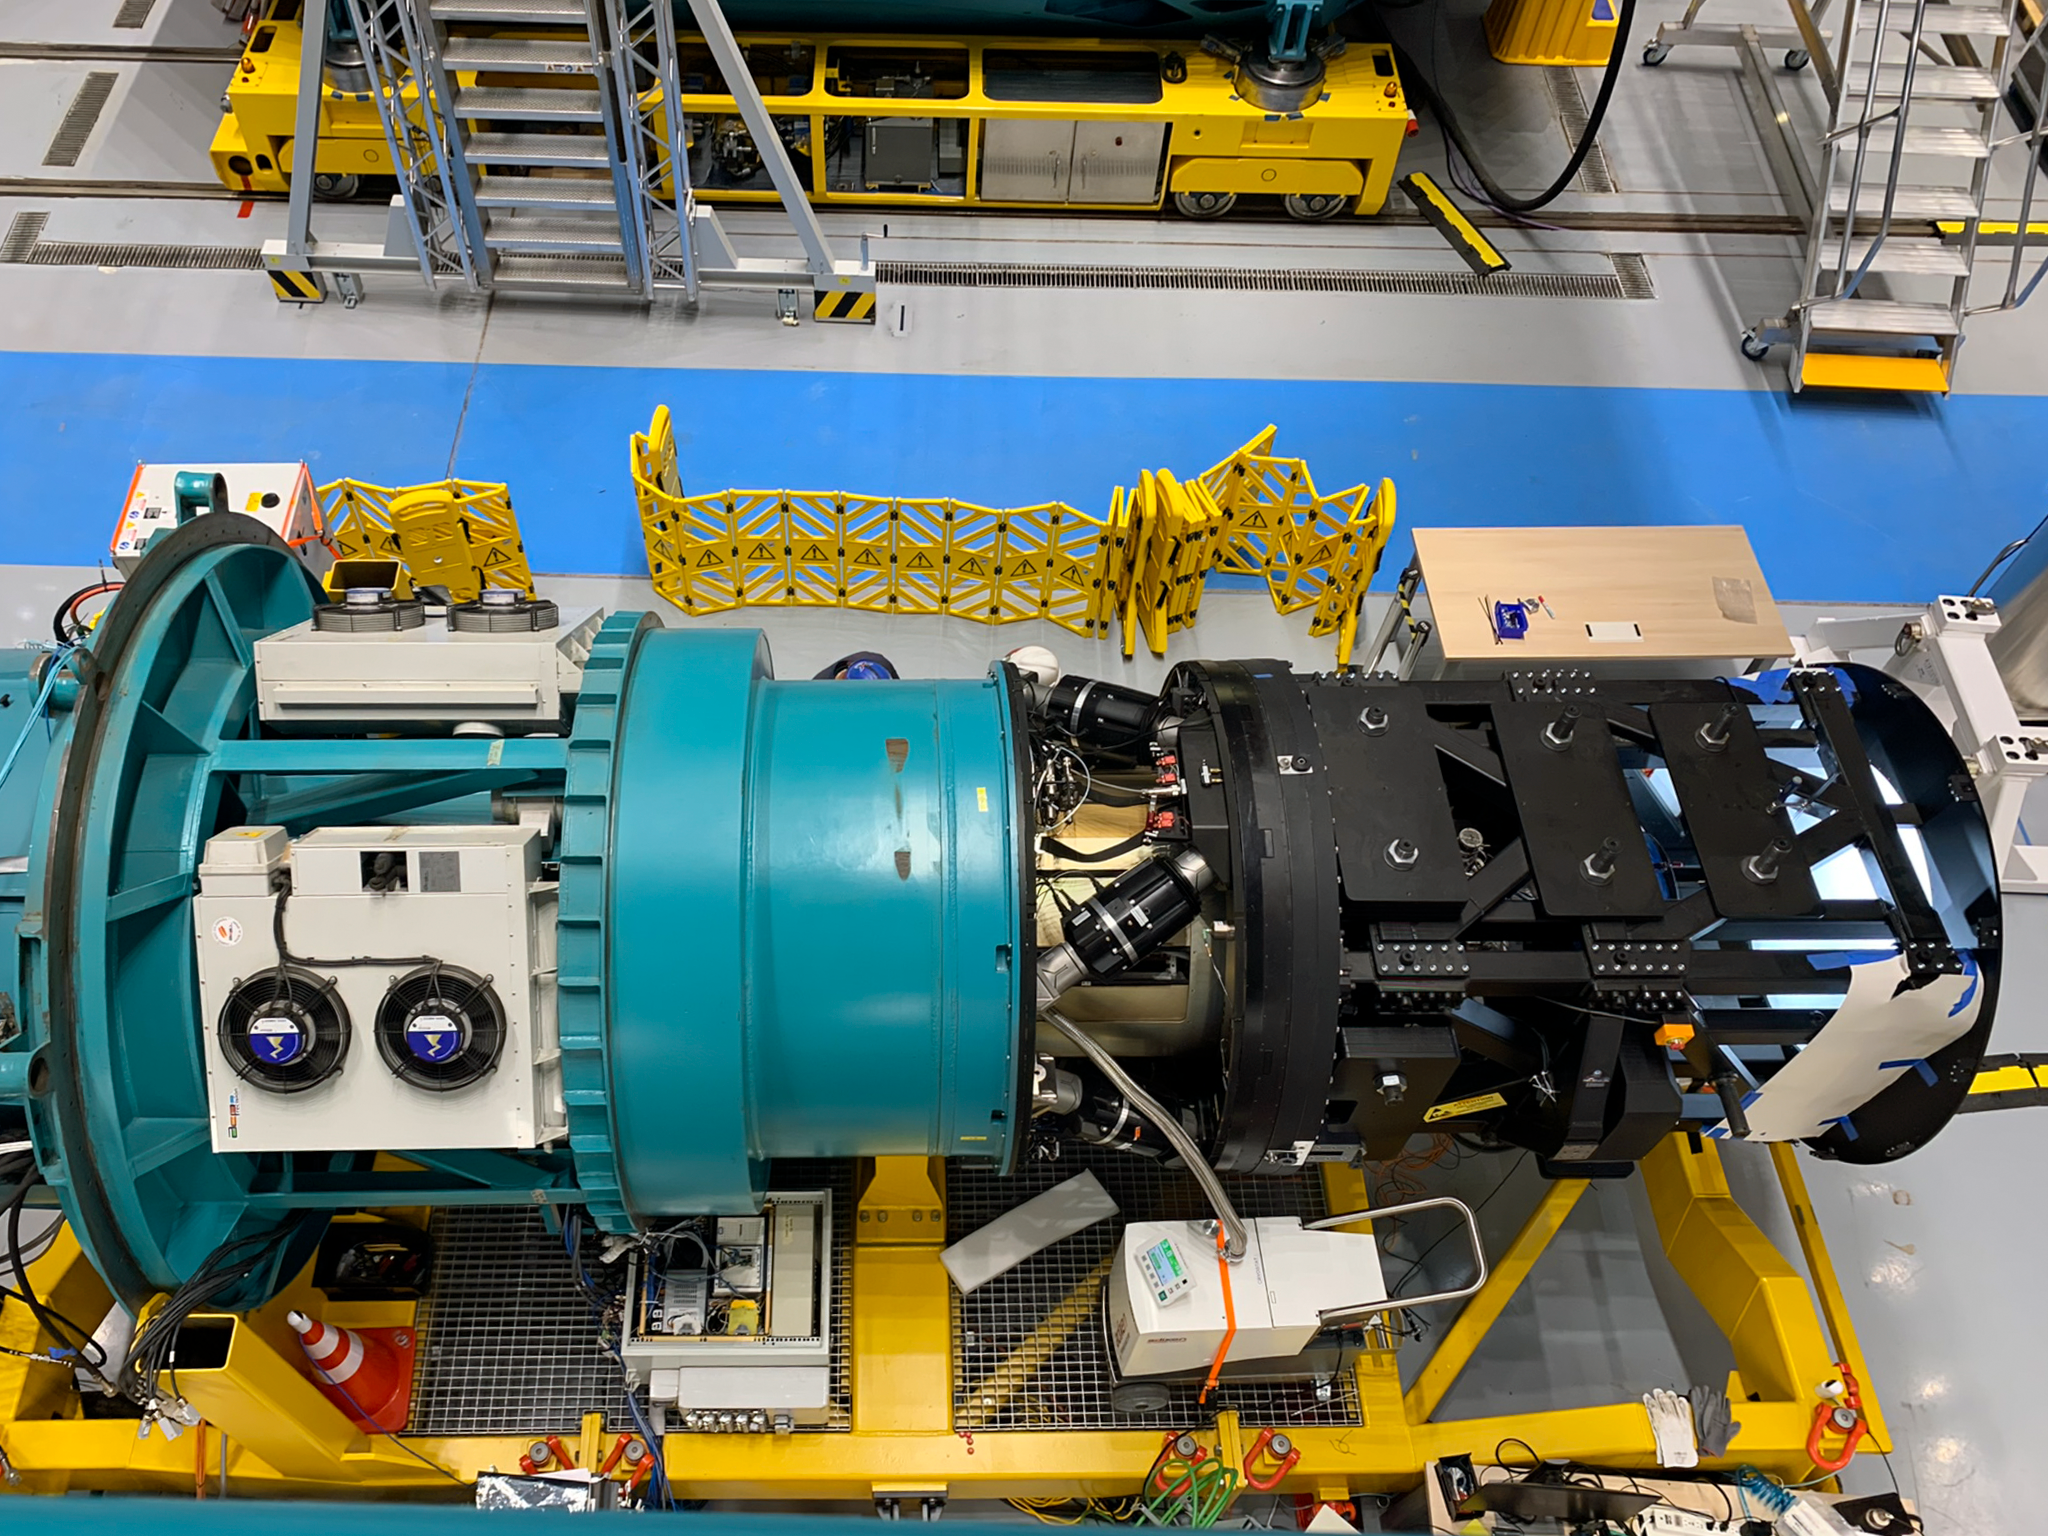

Rubin Observatory LSSTCam

This assembly is what LSSTCam will look like when it is ready to go on the telescope. The only difference is that now, the black part on the right with trusses is a smaller Commissioning Camera with 1/20th the field of view of LSSTCam. The left end will be oriented to the top of the telescope, and the right toward the M1/M3, and then positioned through the giant hole in the M2.

Credit: RubinObs/NOIRLab/SLAC/NSF/DOE/AURA/B. Blum